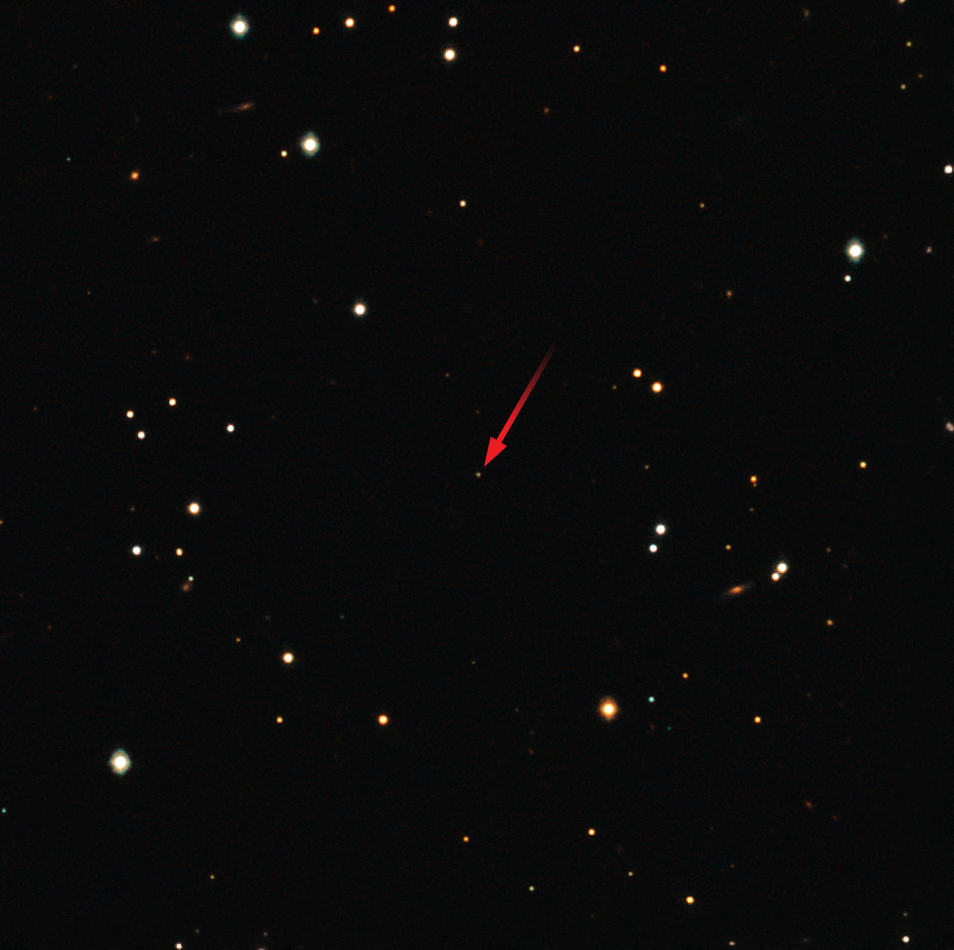

GROND image of the gamma-ray burst GRB 151027B

On 27 October 2015, at 22:40 GMT, the NASA/ASI/UKSA Swift satellite discovered its 1000th gamma-ray burst (GRB). This landmark event was subsequently observed and characterised by ESO telescopes at the La Silla Paranal Observatory in northern Chile, which revealed that this GRB was an especially interesting object.

This picture shows the optical and infrared afterglow of this object, captured by the GROND system on the MPG/ESO 2.2-metre telescope at ESO’s La Silla Observatory. The GRB is the faint star-like point at the centre of the picture. Whilst just a tiny dot in the image, the GRB is in fact vastly more distant than any other object seen in the picture.

Credit: ESO/GROND